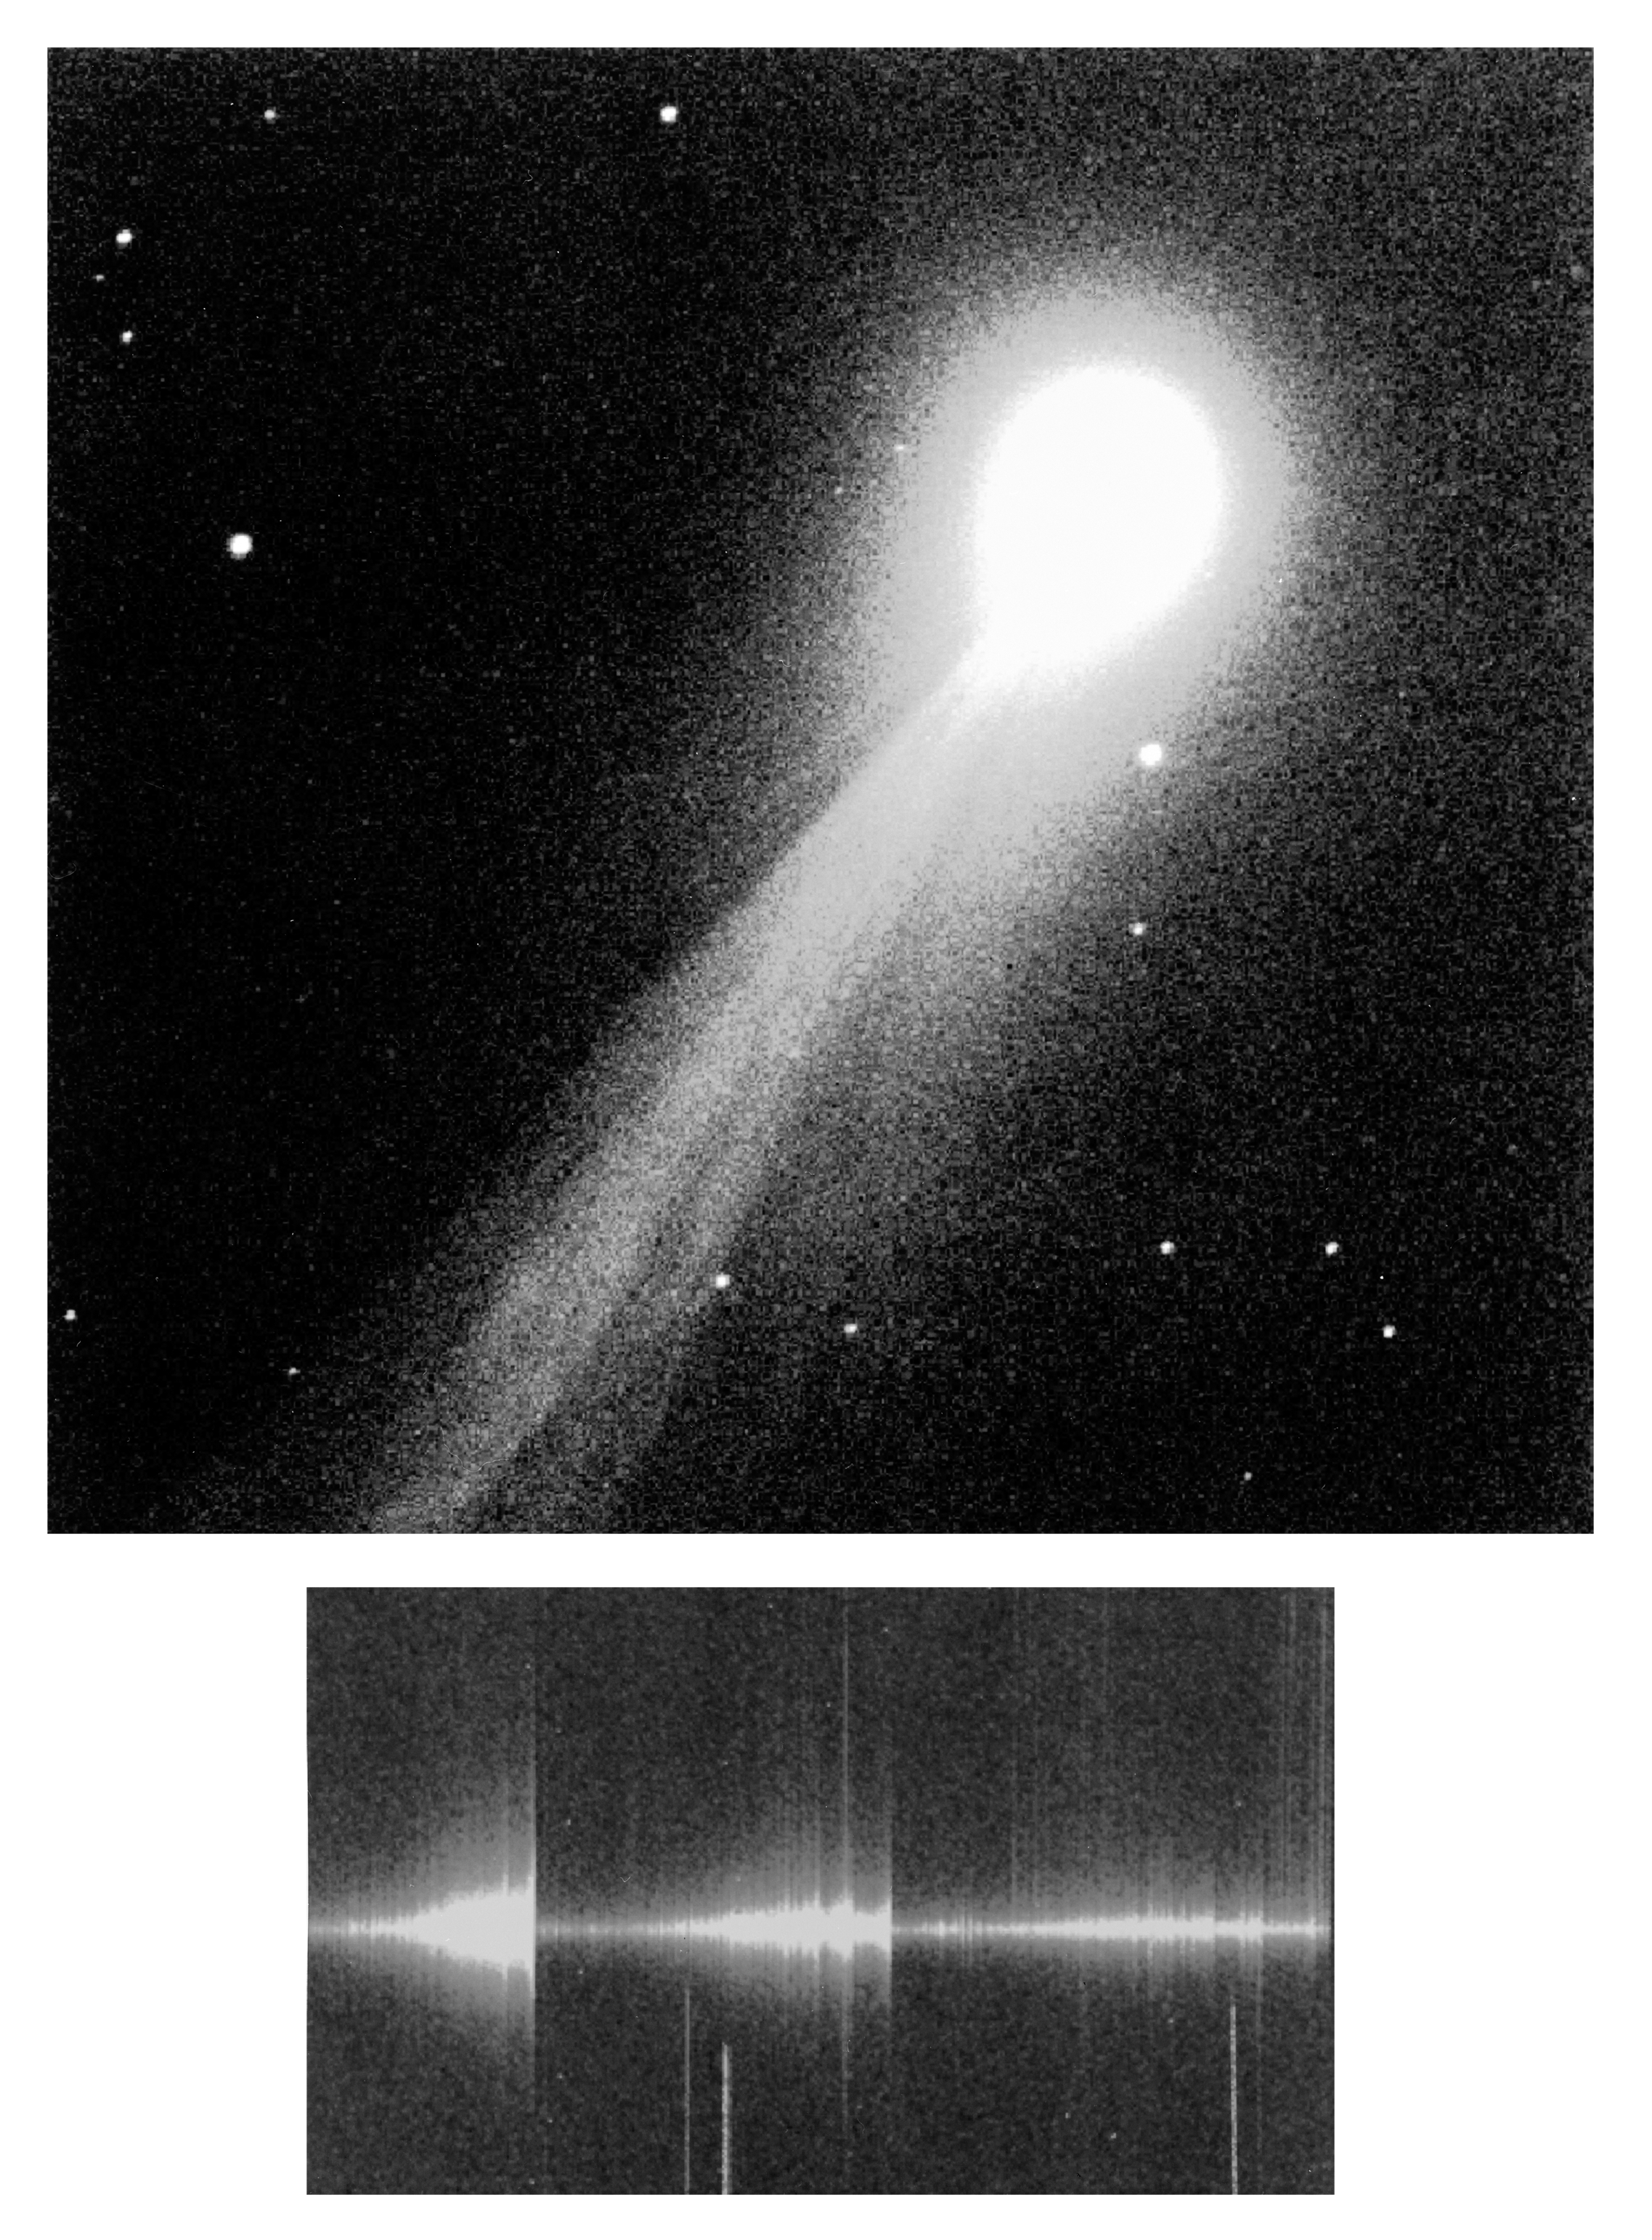

NTT observations of bright comet 1995 Q1 (Bradfield)

NTT Observations of Bright Comet 1995 Q1 (Bradfield)

Credit: ESO